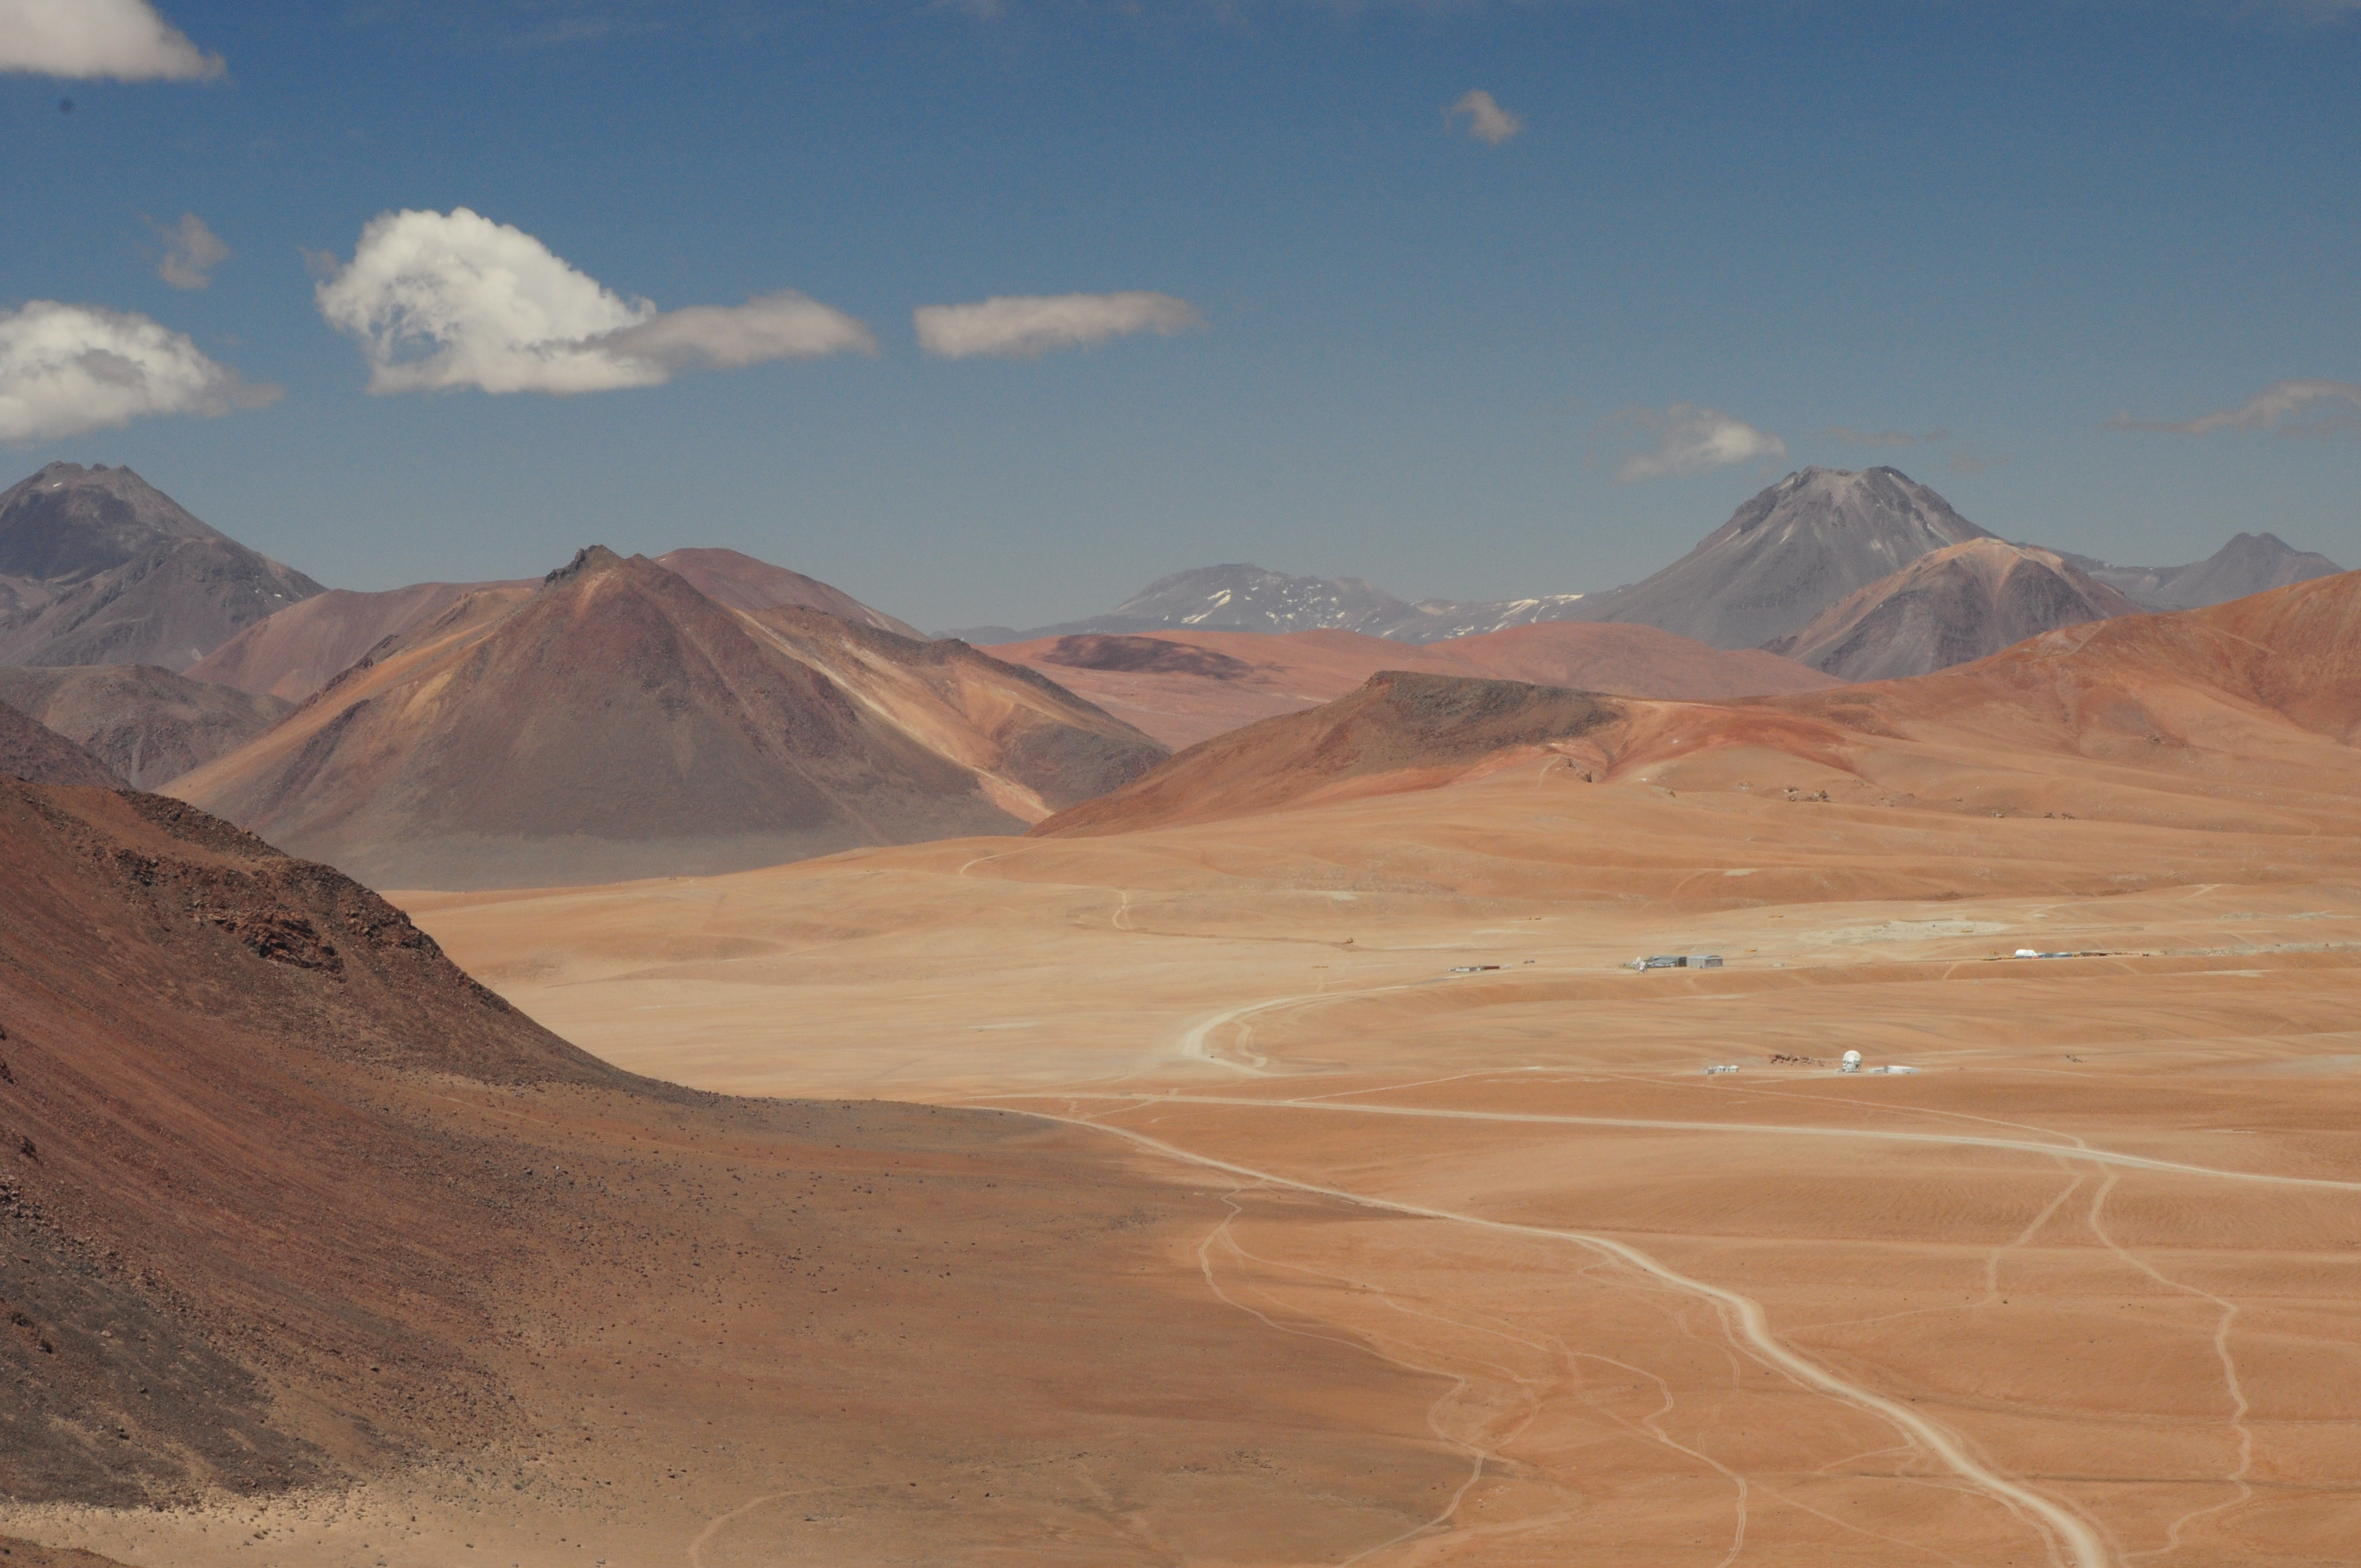

ALMA's first antenna in Chajnantor

ALMA's first antenna in Chajnantor is lost in the vastness of the mountain.

Credit: William Garnier - ALMA (ESO / NAOJ / NRAO)